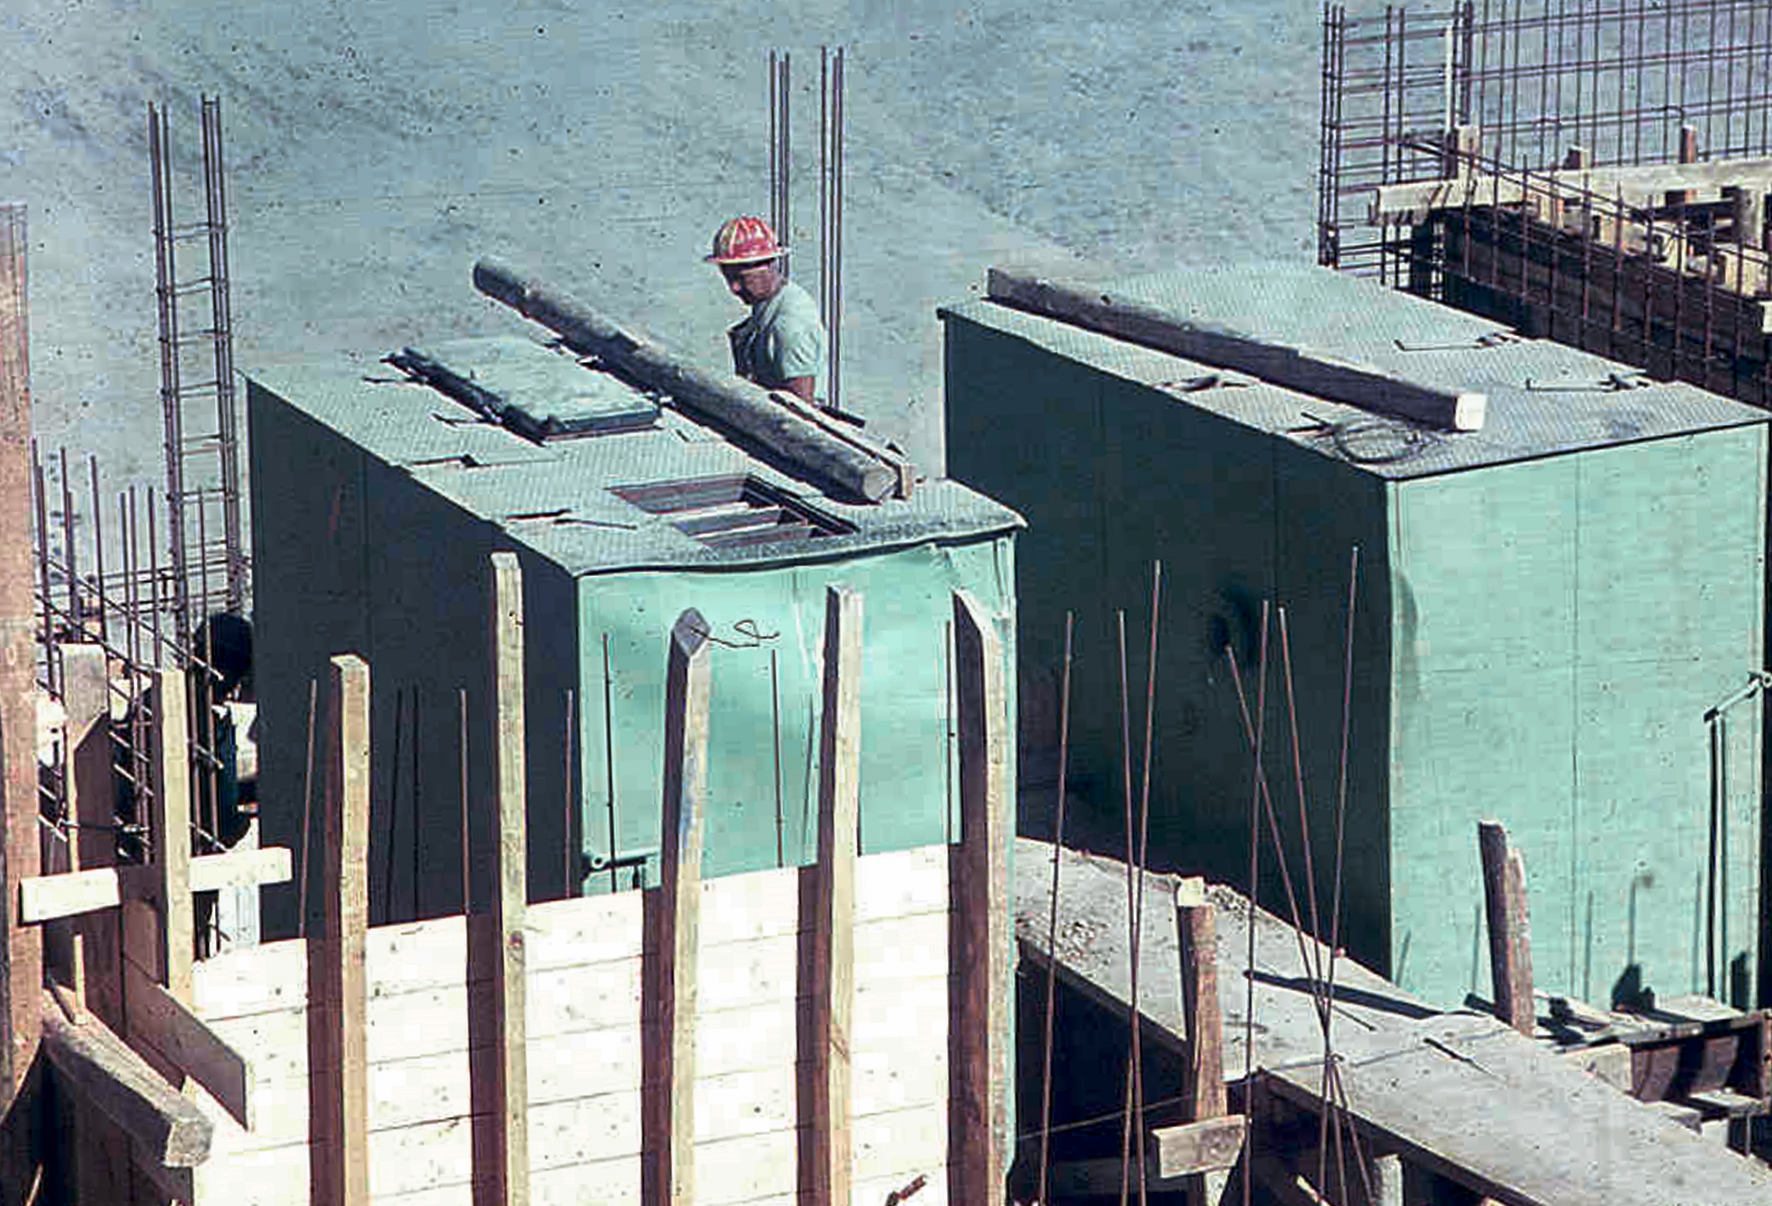

La Silla water substation 02

Image of the water substation at the La Silla Observatory construction site in Chile in the late 1960’s.

Credit: ESO/J.Doornenbal